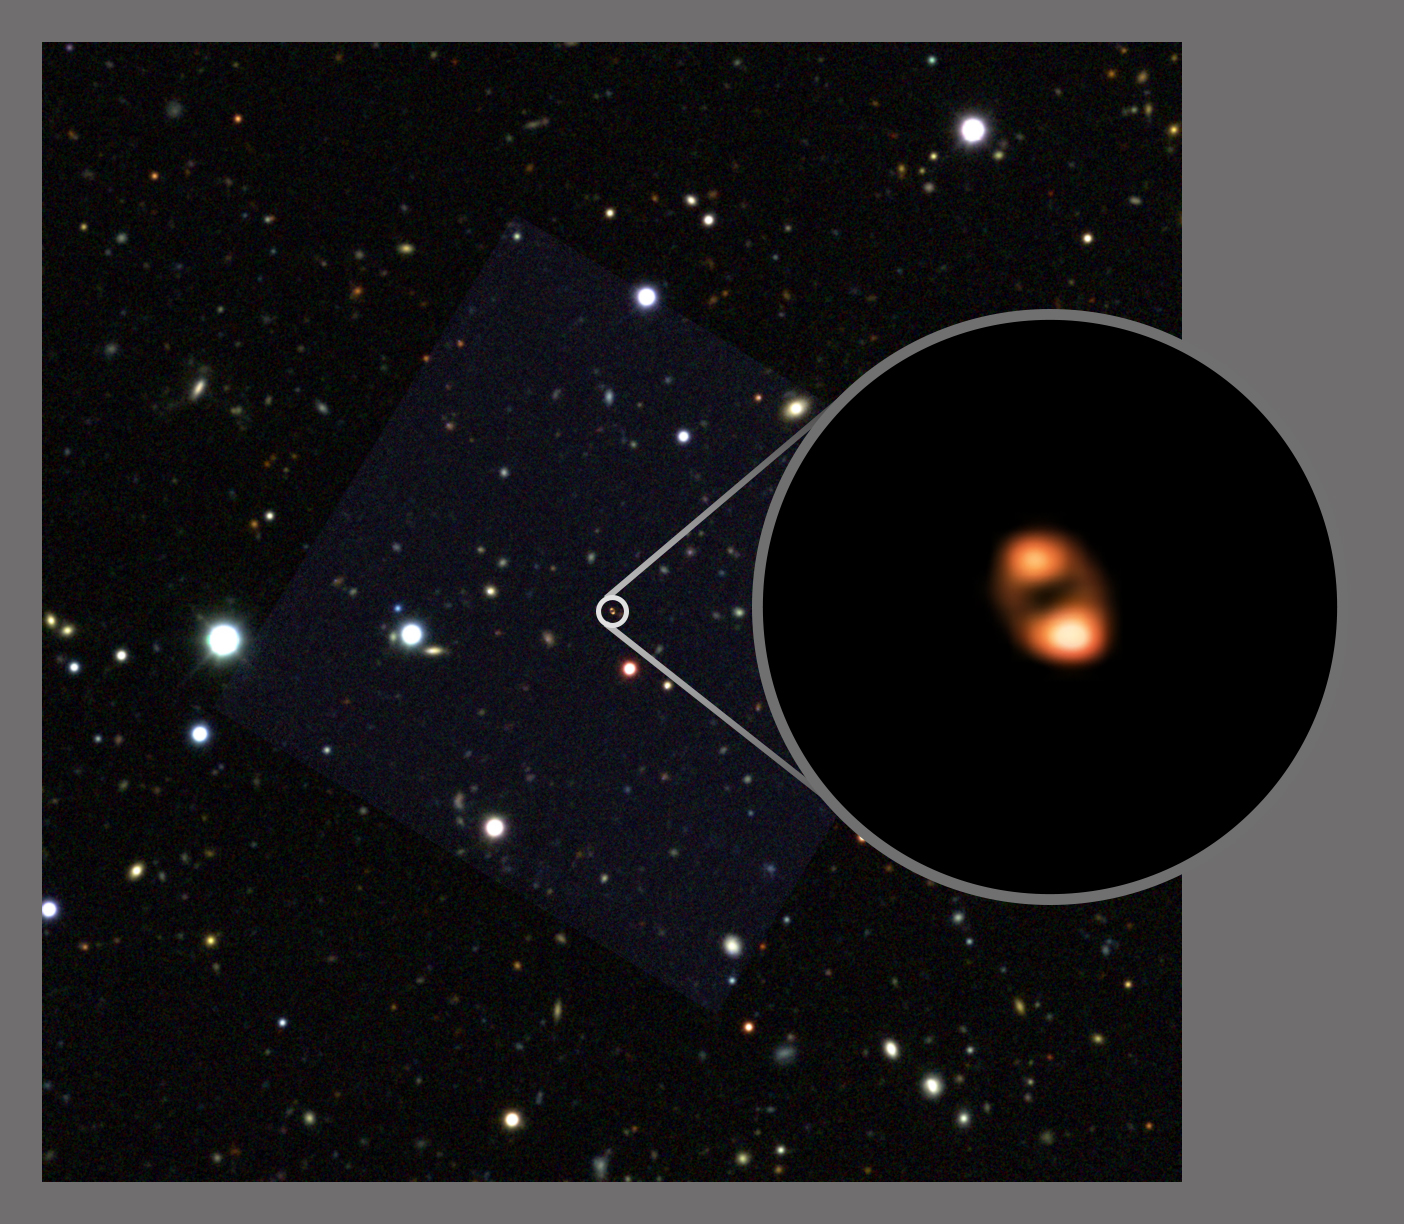

ALMA Observes Most Distant Galactic Outflow

ALMA, aided by a gravitational lens, imaged the outflow, or "wind," from a galaxy seen when the universe was only one billion years old. The ALMA image (circle call out) shows the location of hydroxyl (OH) molecules. These molecules trace the location of star-forming gas as it is fleeing the galaxy, driven by either supernovas or a black-hole powered “wind.” The background star field (Blanco Telescope Dark Energy Survey) shows the location of the galaxy. The circular, double-lobe shape of the distant galaxy is due to the distortion caused by the cosmic magnifying effect of an intervening galaxy.

Credit: ALMA (ESO/NAOJ/NRAO), Spilker; NRAO/AUI/NSF, S. Dagnello; AURA/NSF